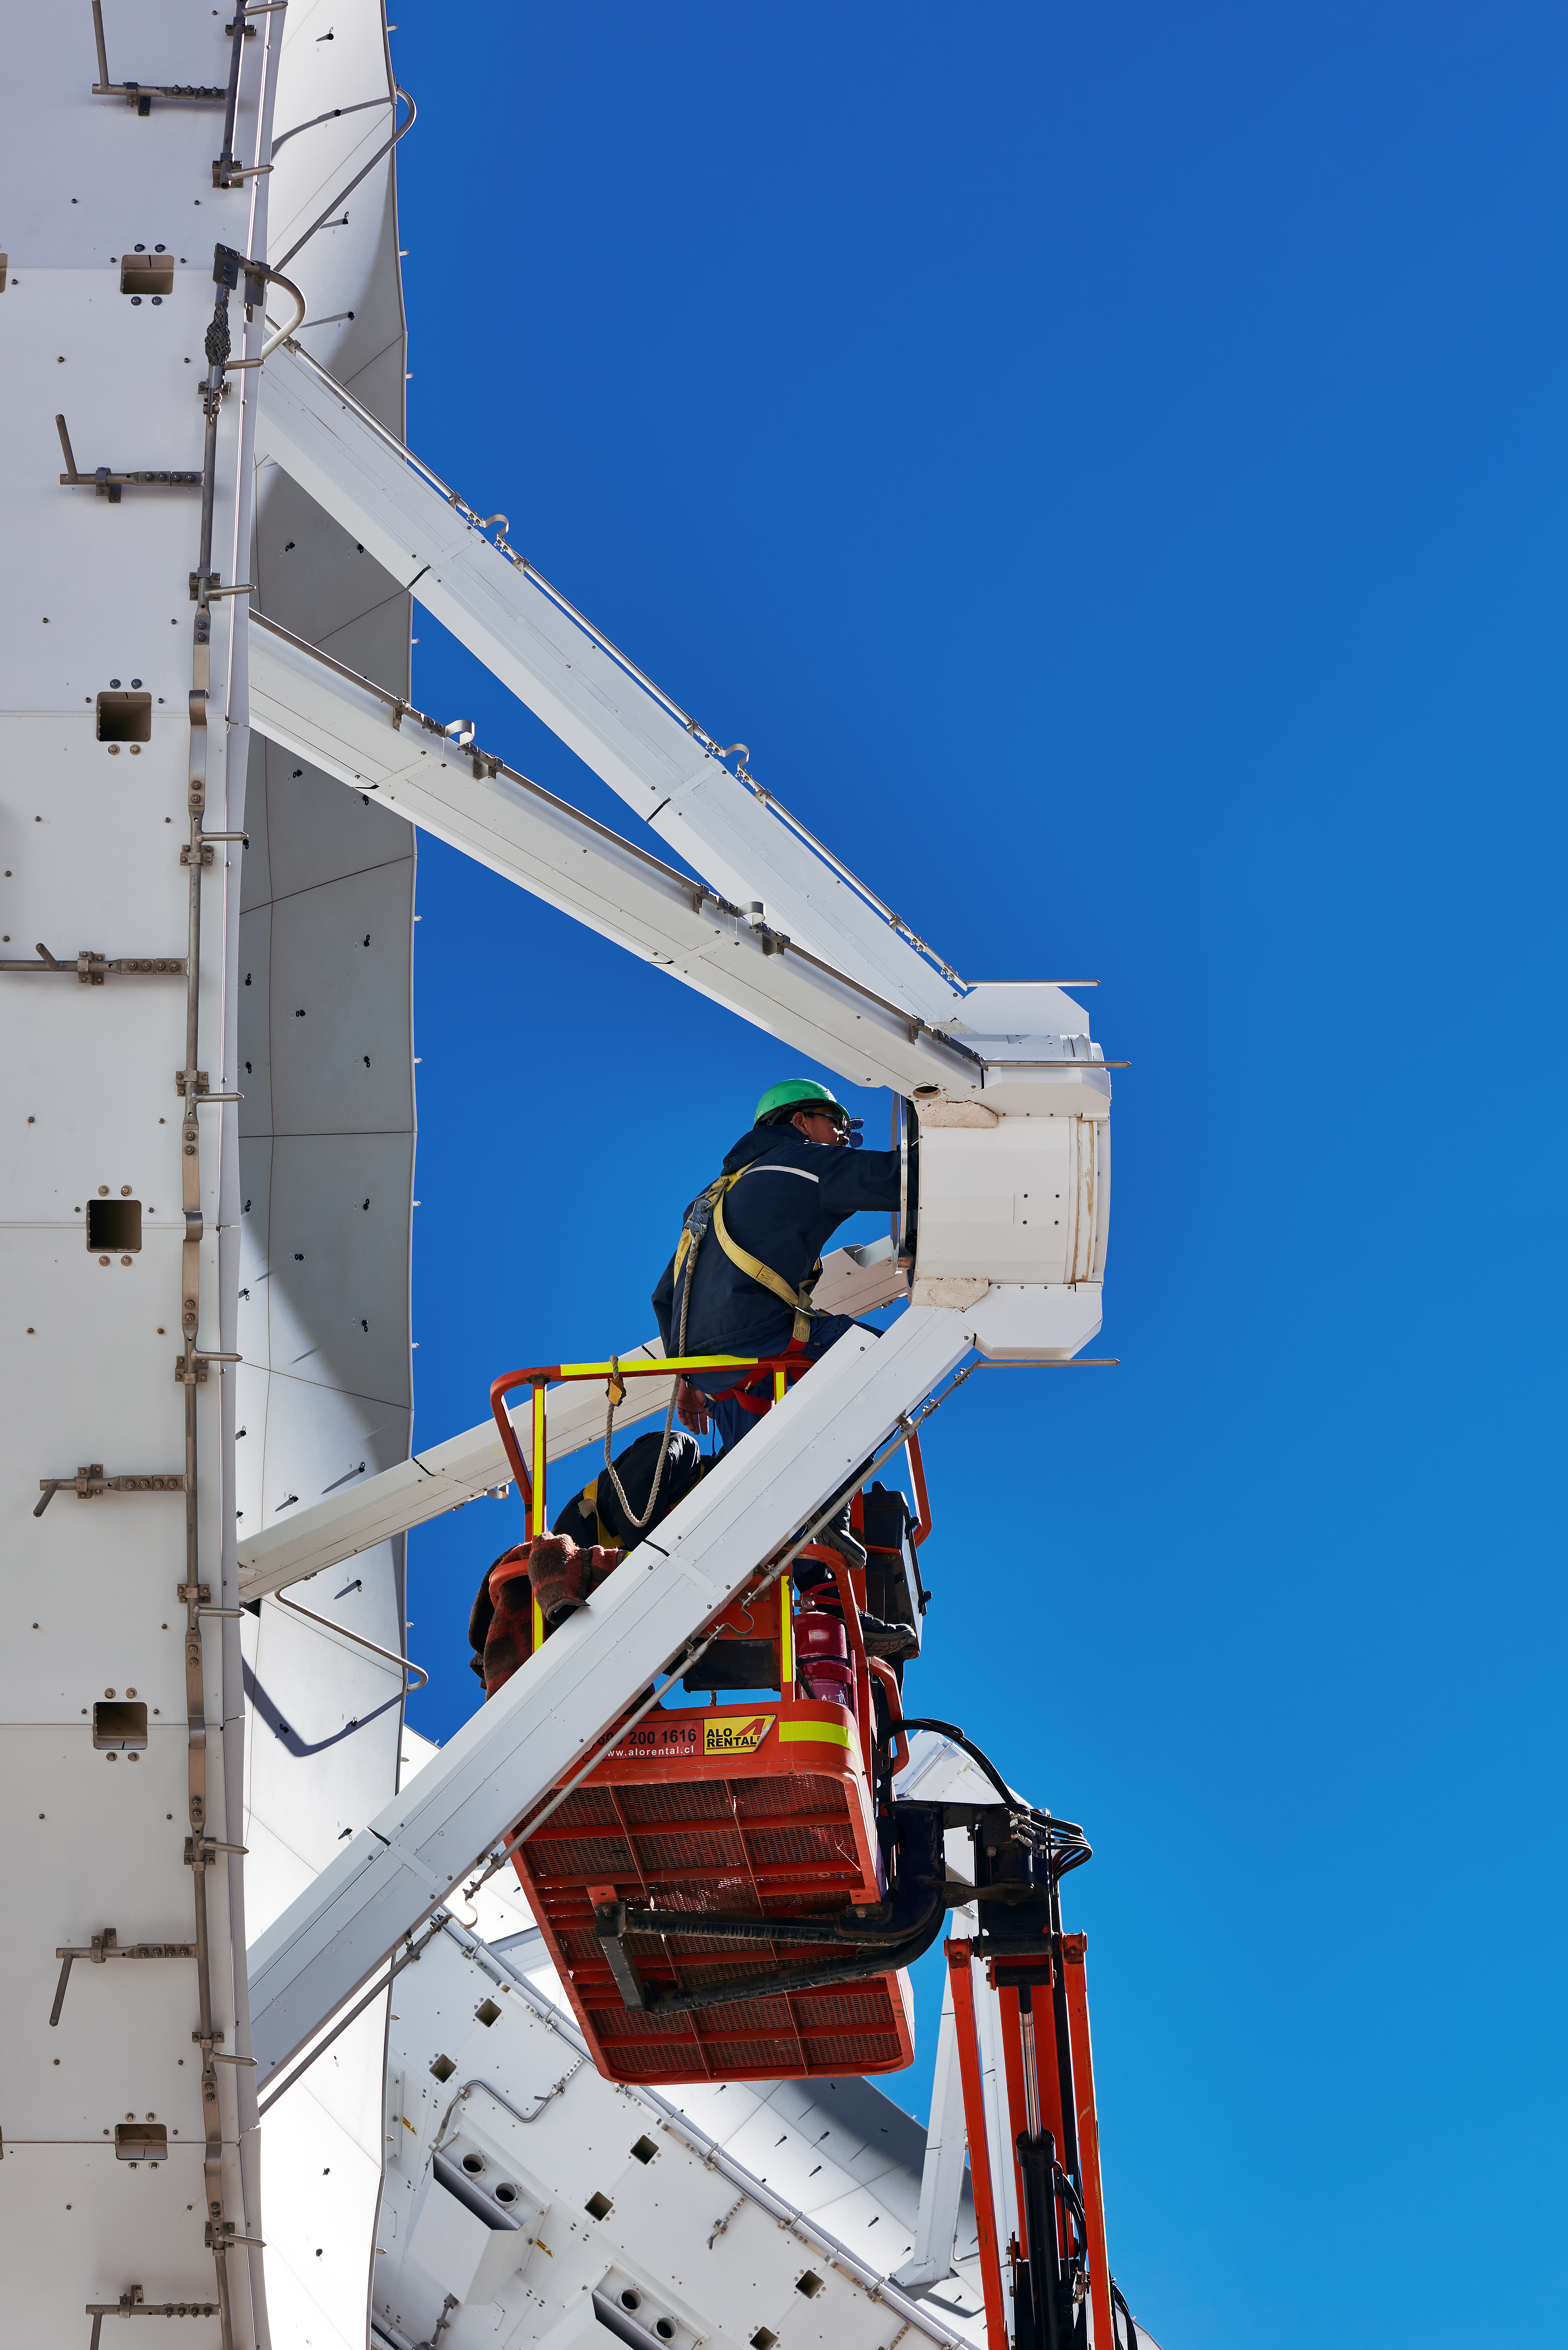

ALMA maintenance

Some maintenance work being carried out on one of ALMA's antennas, coincidentally helping also to illustrate the size of these telescopes. There are 66 in total, with the dishes on 54 of them measuring 12 metres in diameter, and the rest, 7 metres.

Credit: Enrico Sacchetti/ESO